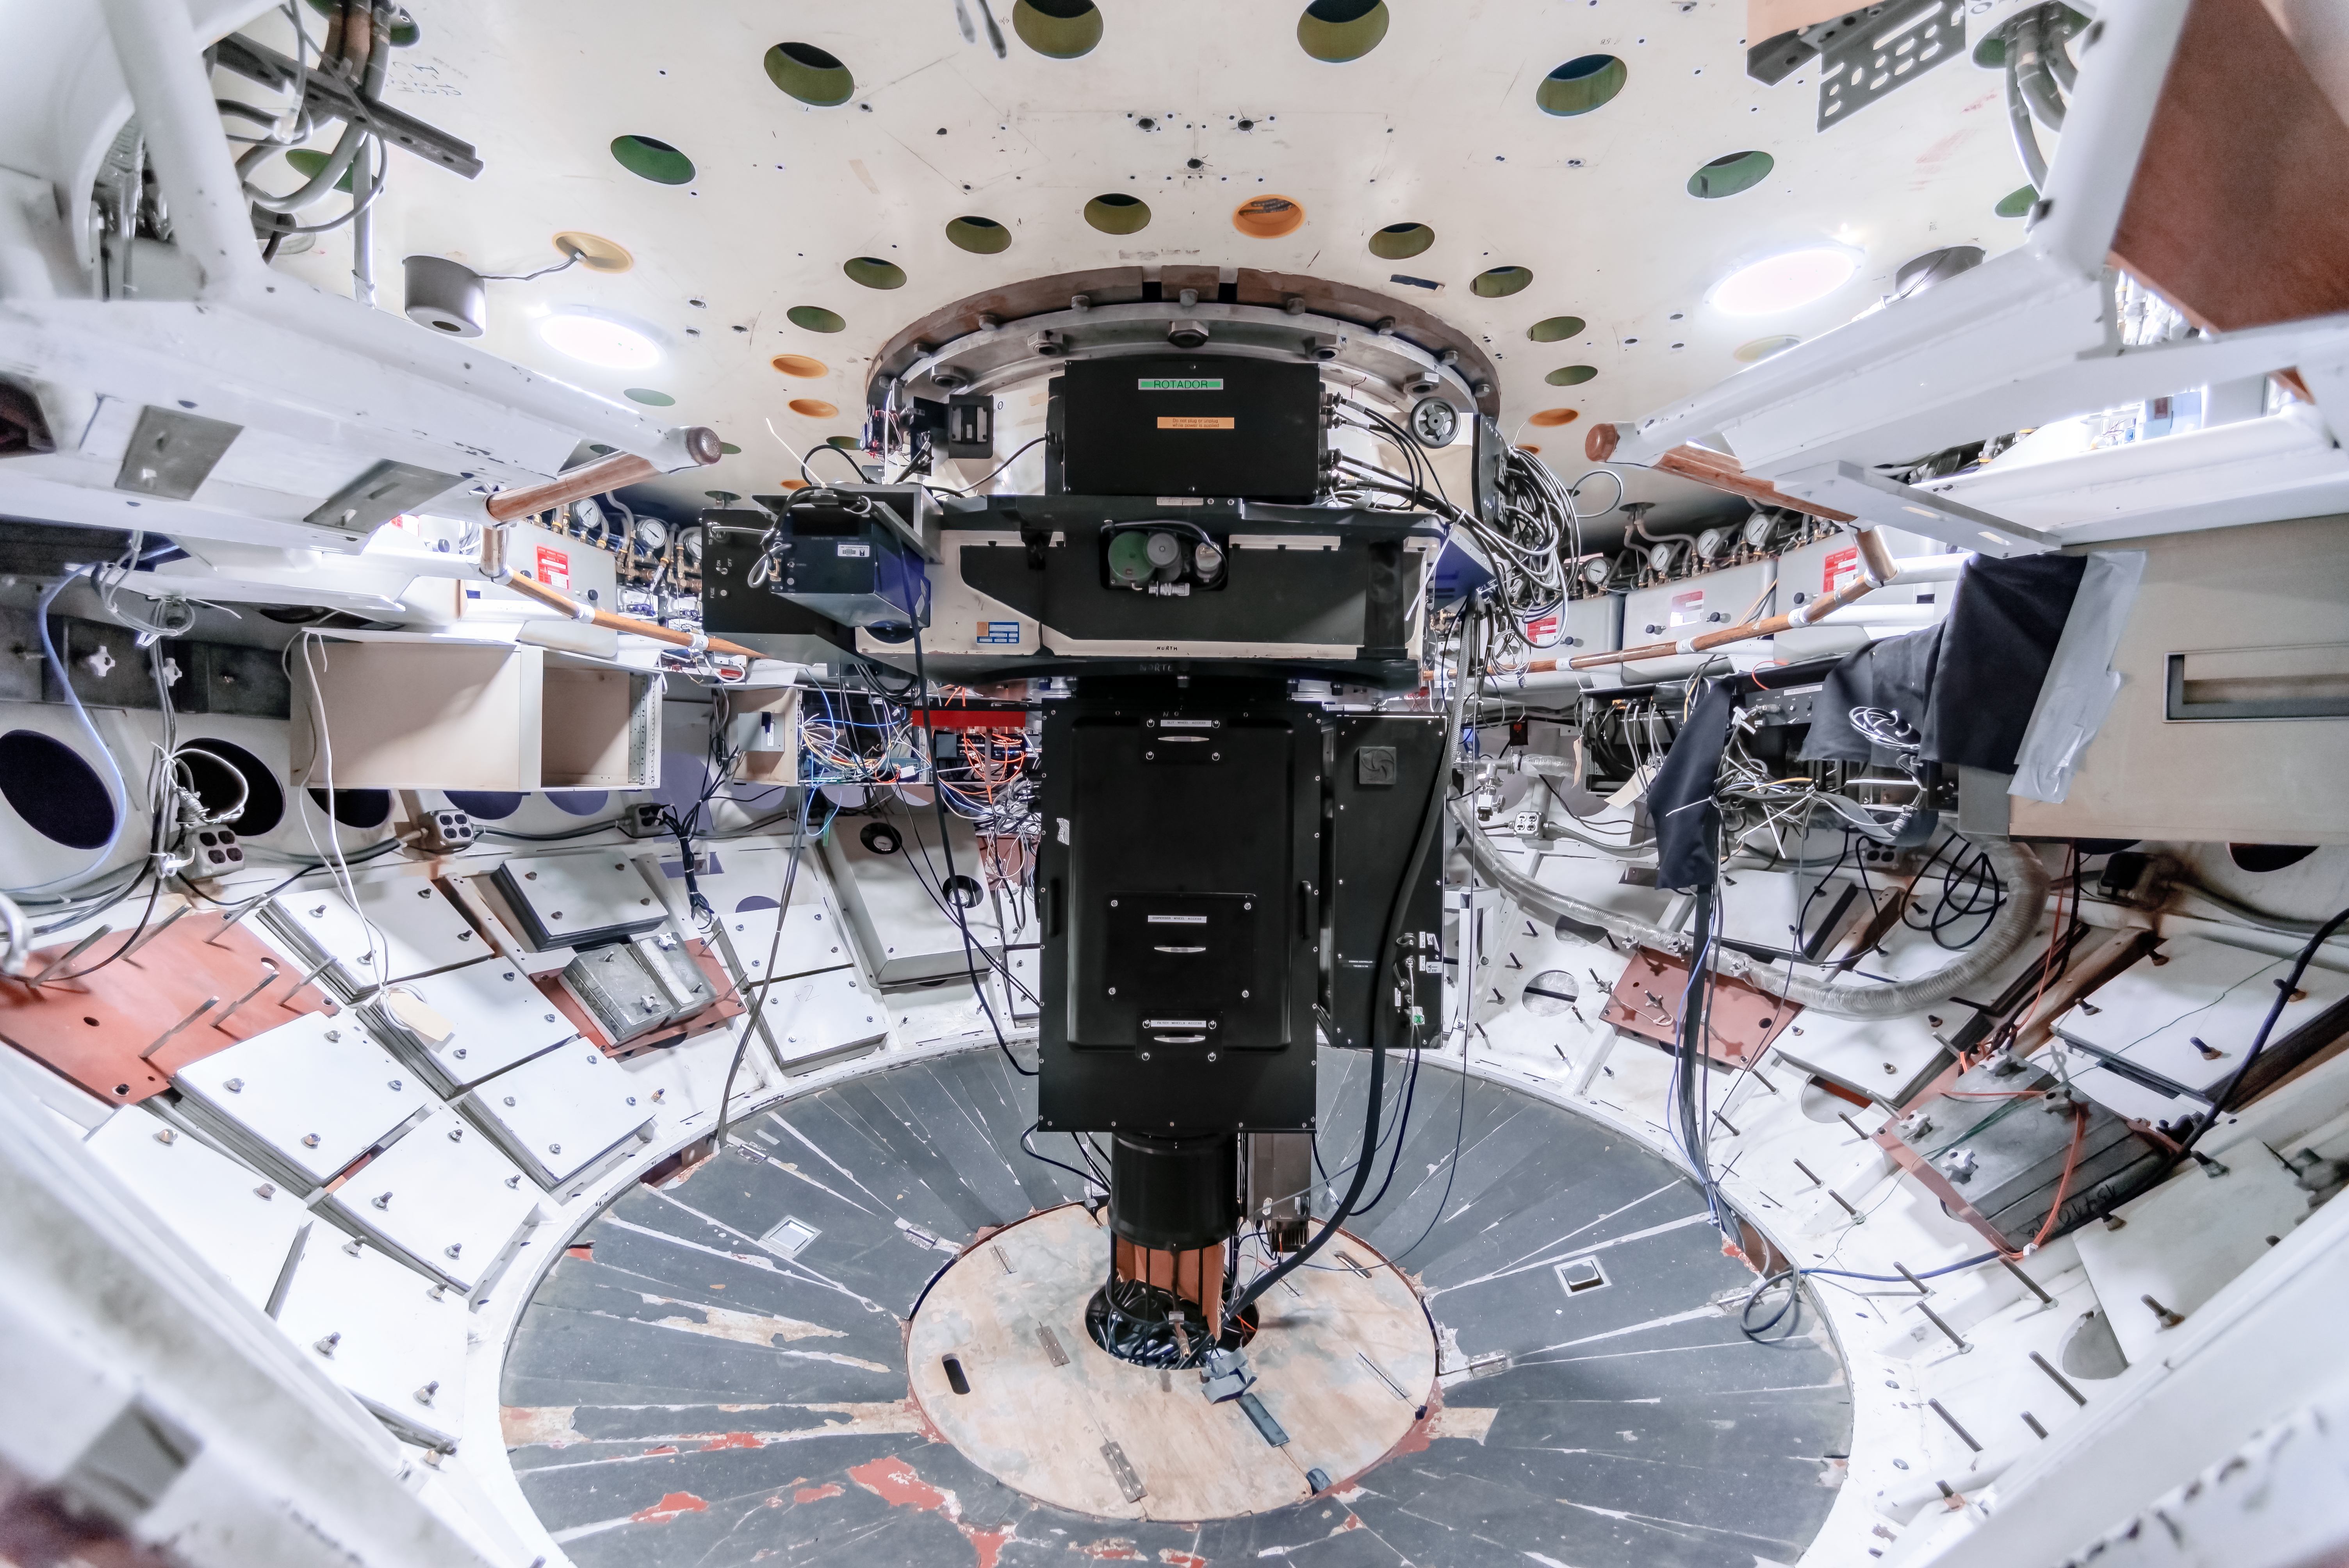

COSMOS Spectrograph at CTIO

COSMOS is a nearly identical modified version of the OSMOS spectrograph in use on the MDM Hiltner 2.4-m telescope, and adapted for use on the Víctor M. Blanco 4-meter Telescope at CTIO. The design modifications, fabrication, assembly and testing were a joint effort between Ohio State and NOIRLab. This instrument was built to provide a modern, high-efficiency spectrograph for the U.S. community that meets many of the scientific needs described in the ReSTAR (Renewing Small Telescope for Astronomical Research) report.

Credit: CTIO/NOIRLab/NSF/AURA/D. Munizaga